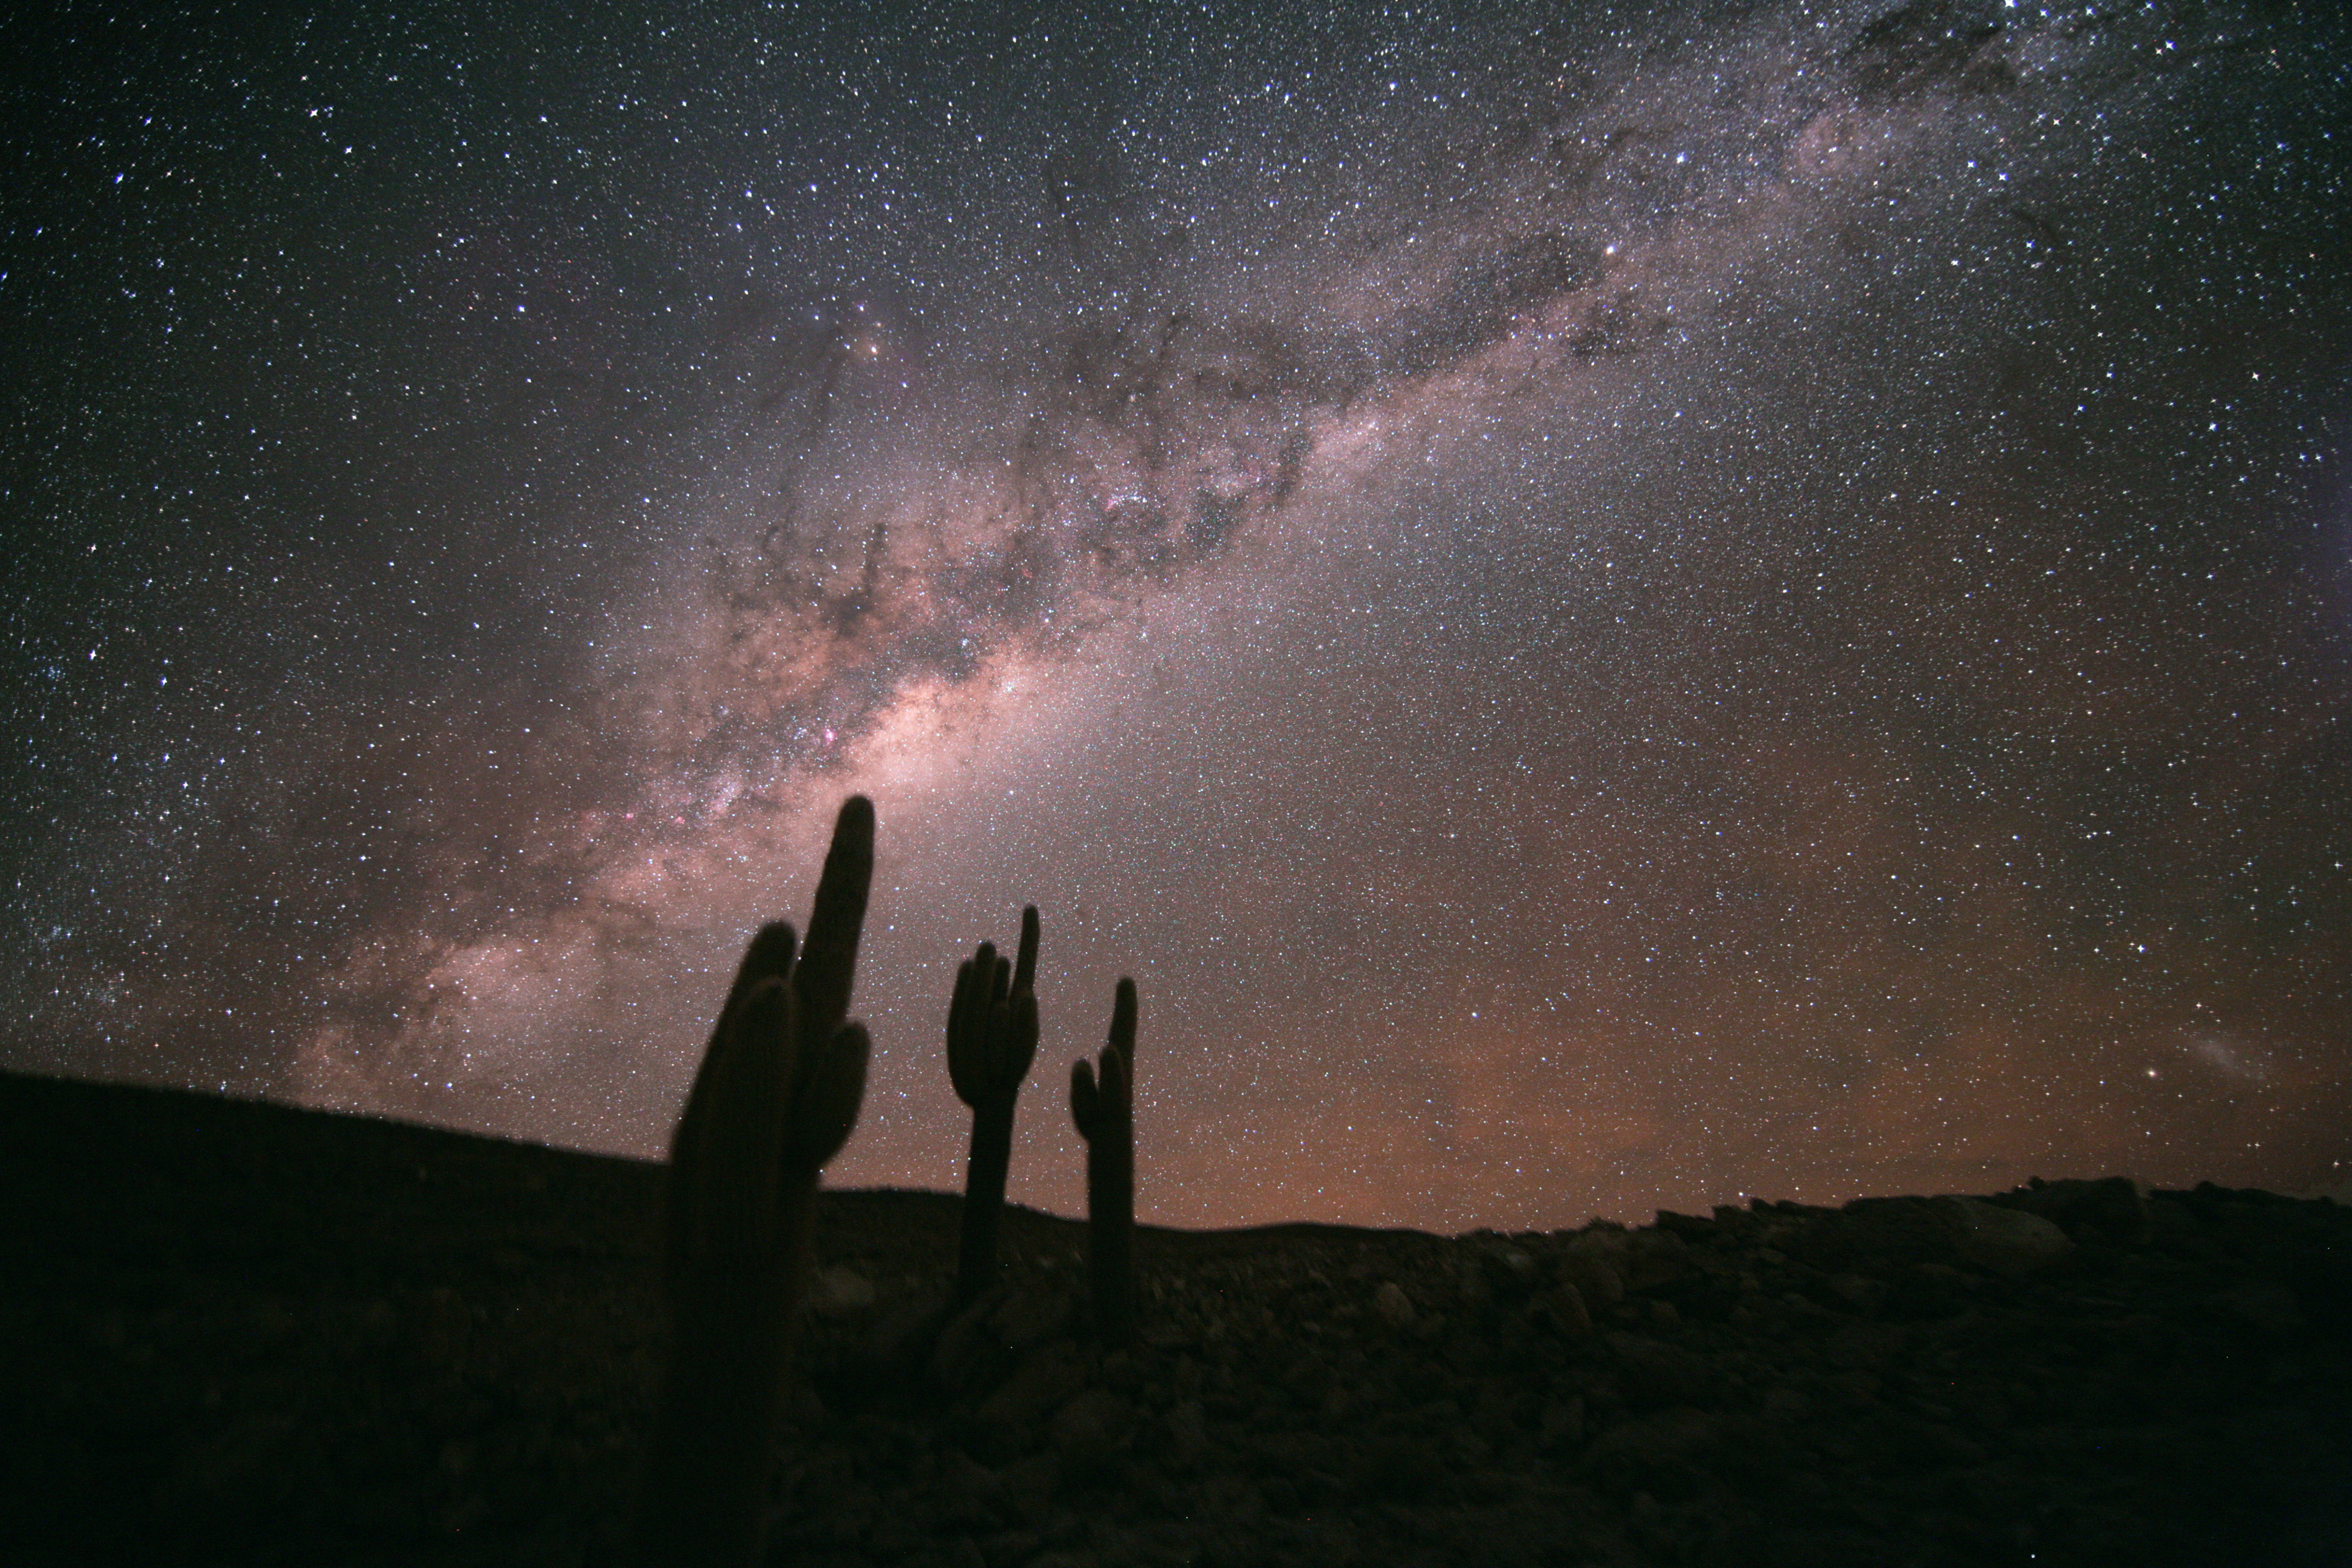

Chilean Atacama Desert

Stèphane Guisard recently captured the beautiful sky above this unique location in the Chilean Atacama Desert. The Milky Way is seen in all its glory, as well as, in the lower right, the Large Magellanic Cloud.

Credit: S. Guisard (ESO)